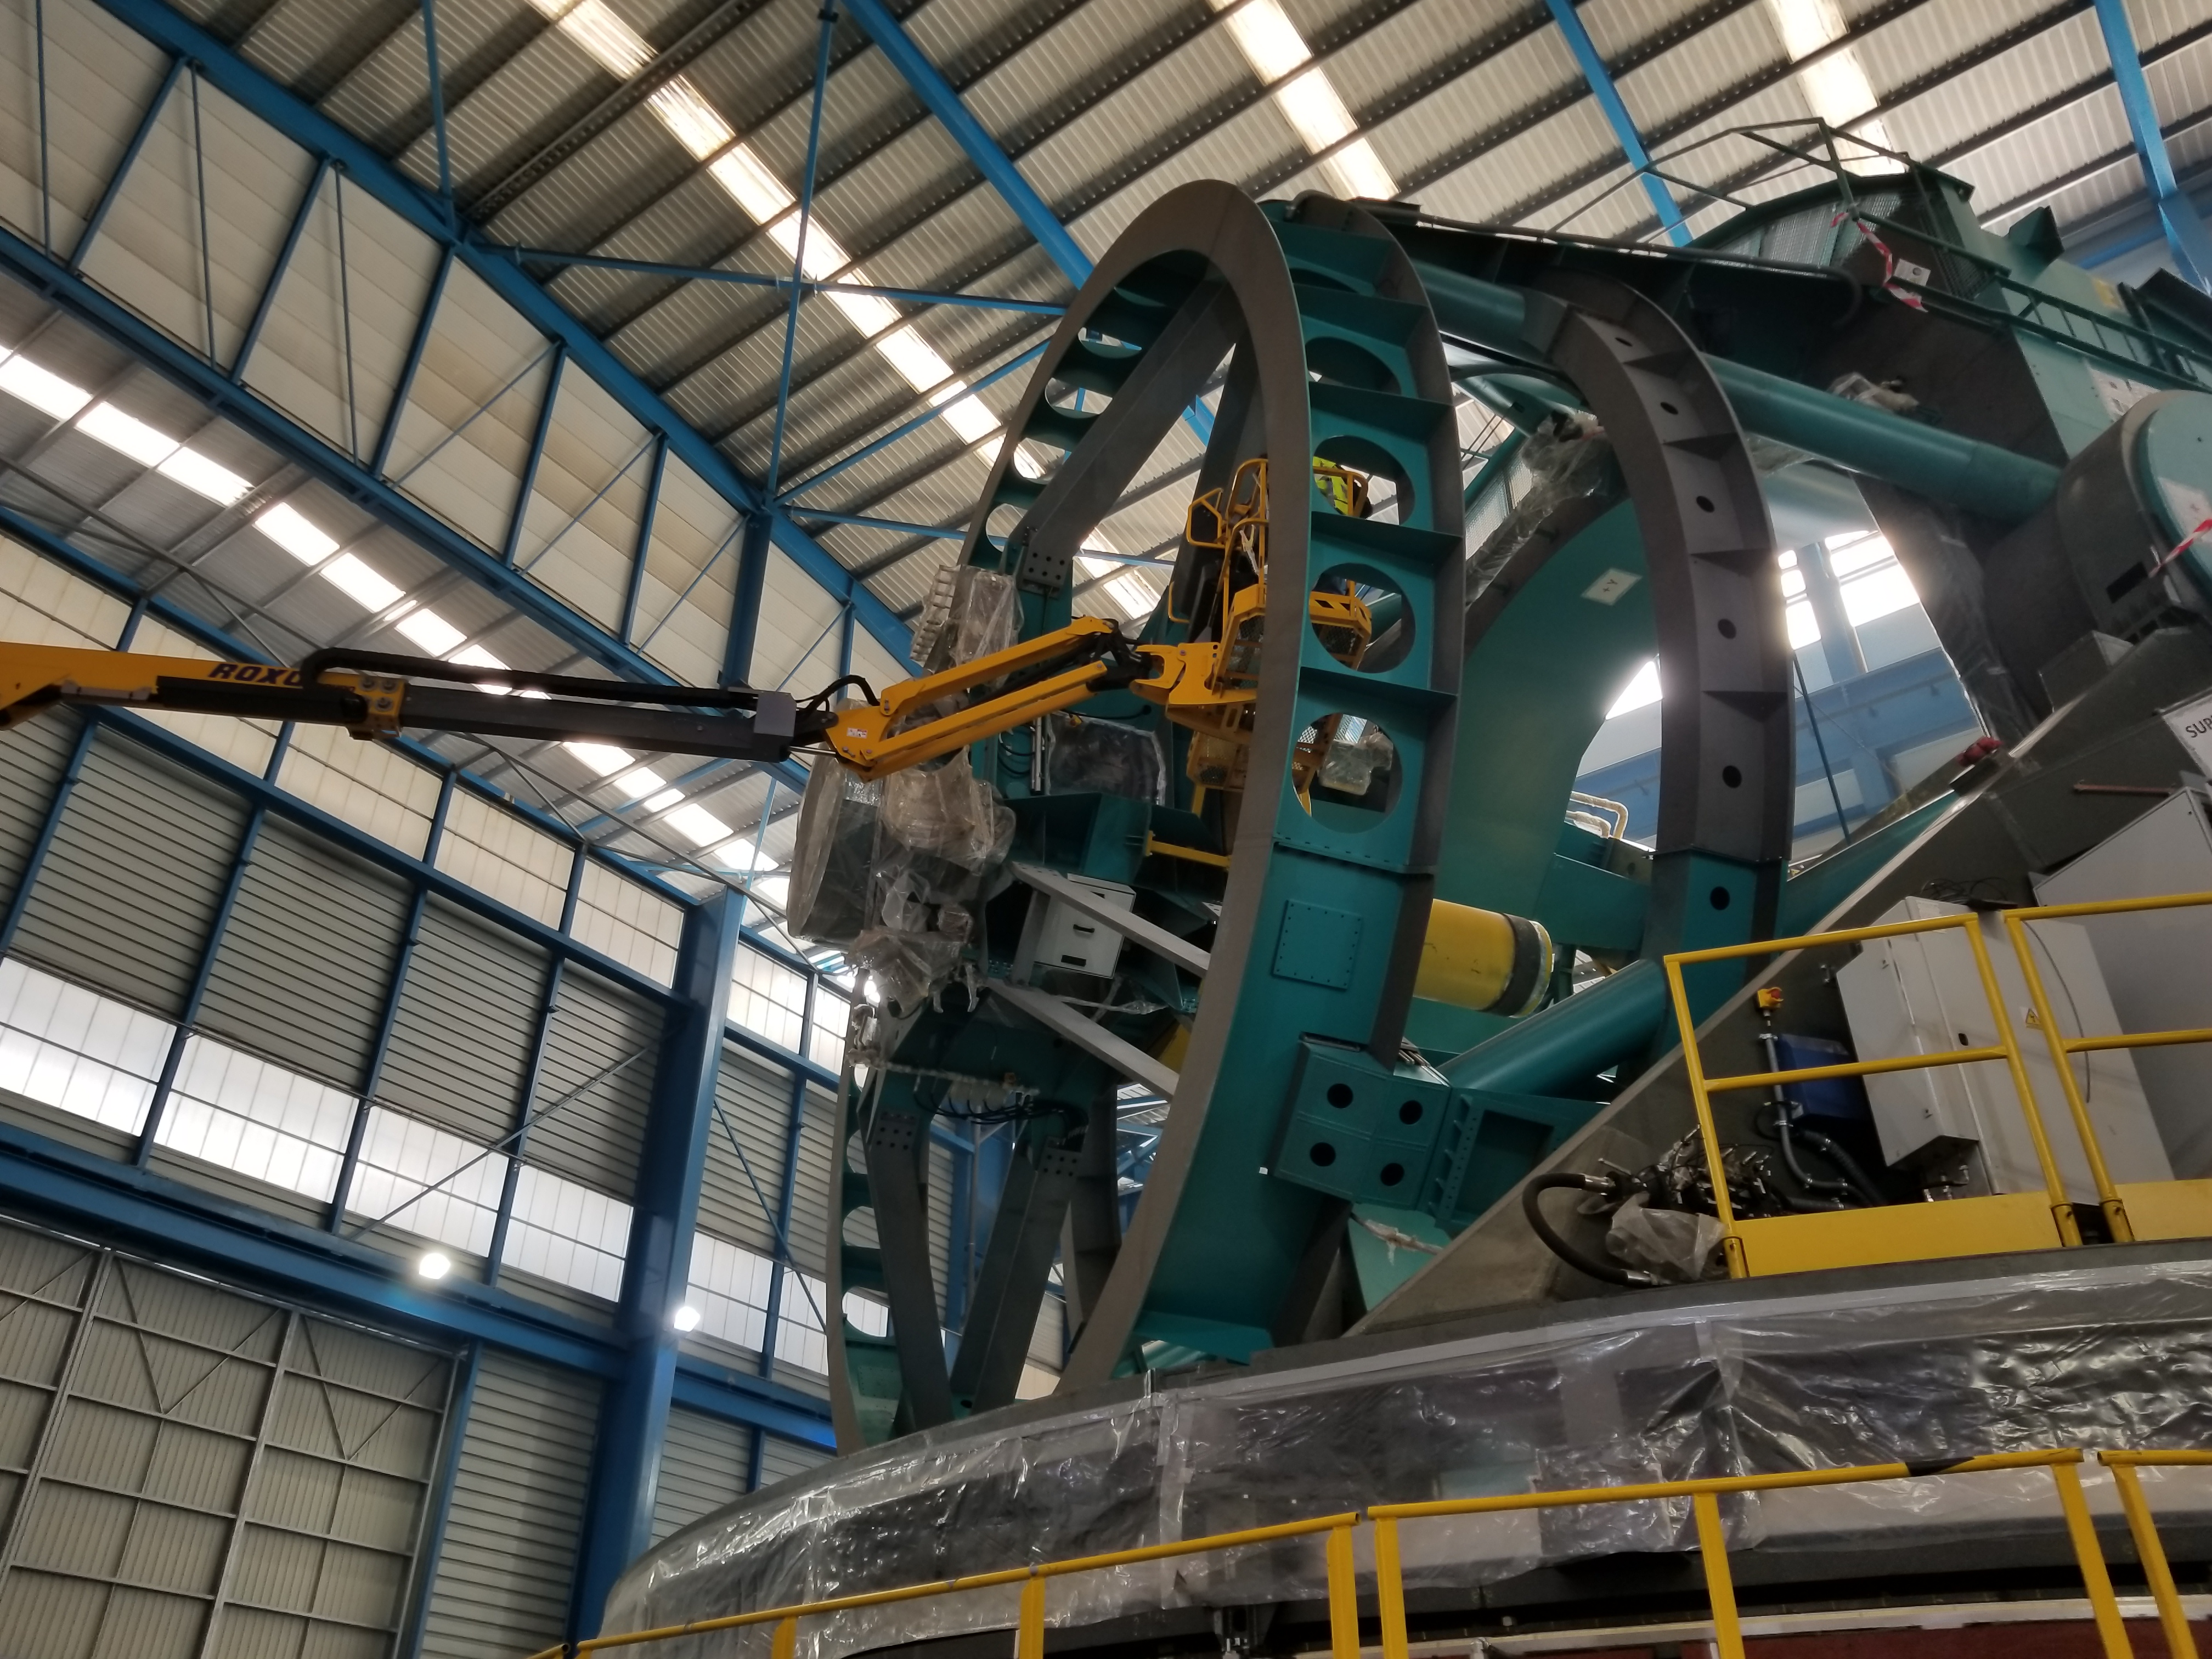

TMA Safety Review

An LSST team spent 5 days in Spain this month, conducting a thorough safety review of the Telescope Mount Assembly (TMA), at vendor Asturfeito. LSST Safety Manager Chuck Gessner, Telescope and Site Technical Manager Shawn Callahan, Senior Systems Engineer Austin Roberts, and Lead Electrical Engineer Oliver Wiecha inspected the numerous safety features included in the structure of the TMA.

Credit: Rubin Observatory/NSF/AURA